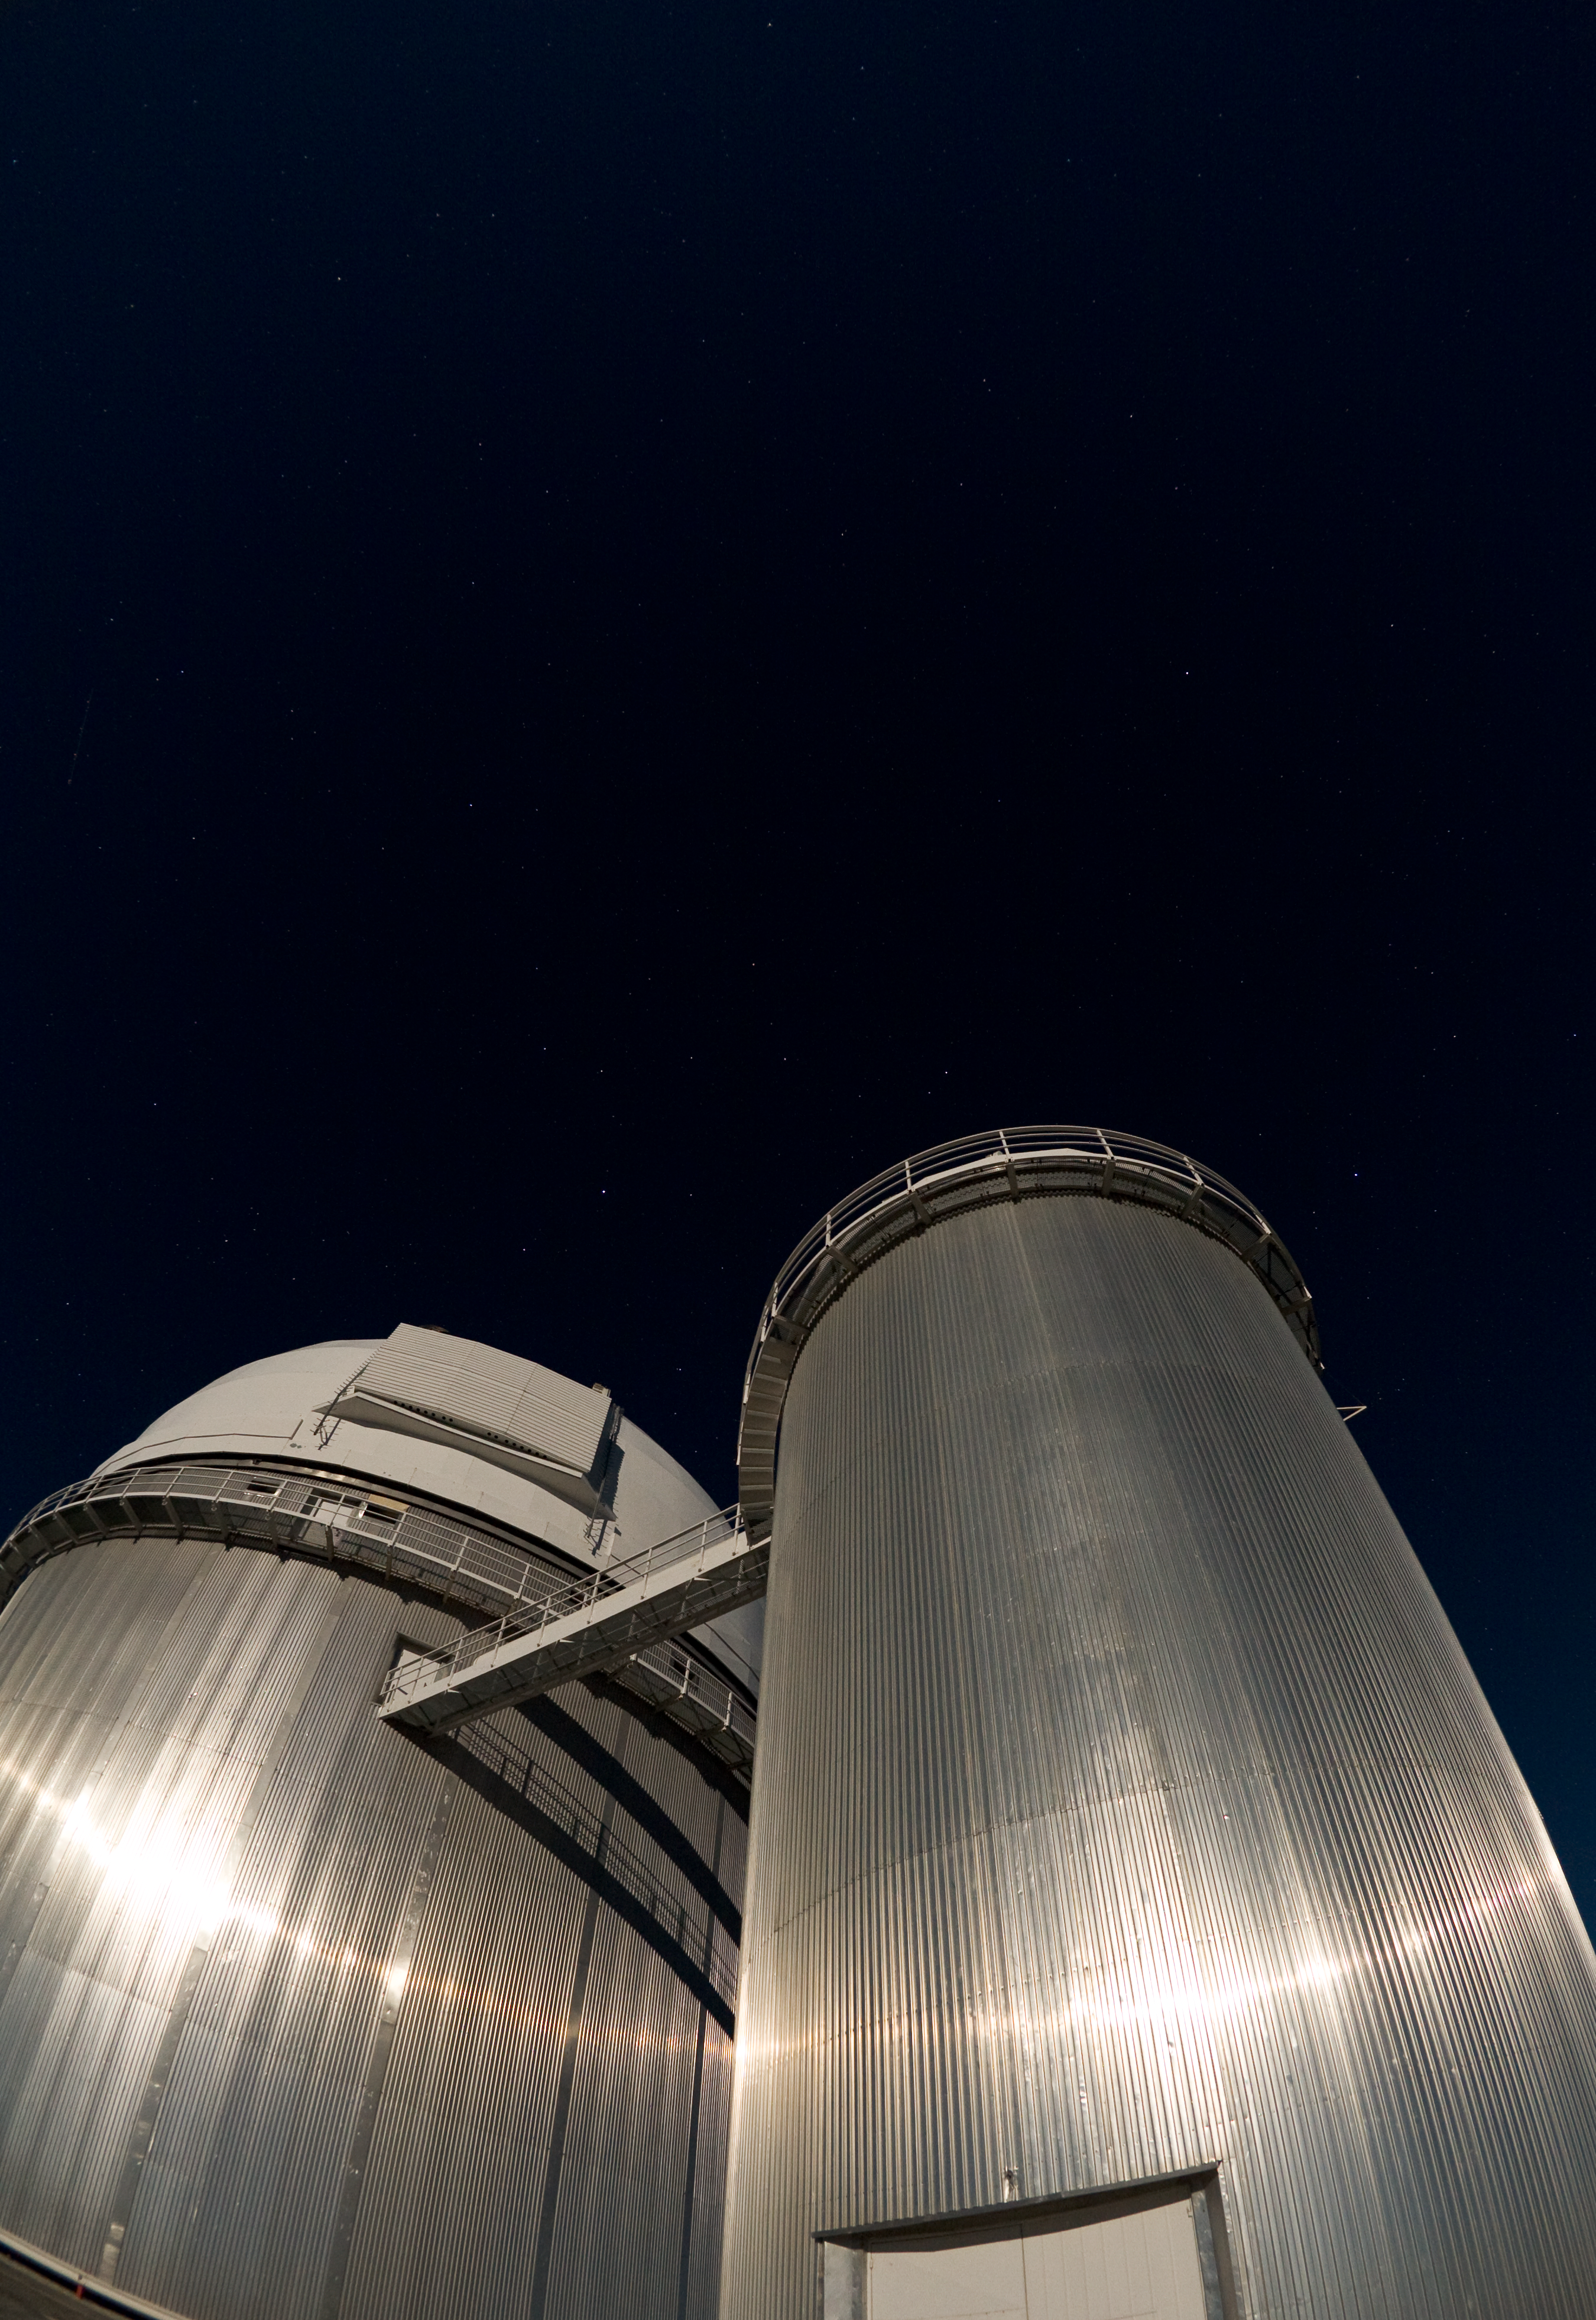

La Silla Observatory

La Silla Observatory. Image taken in November 2007

Credit: ESO